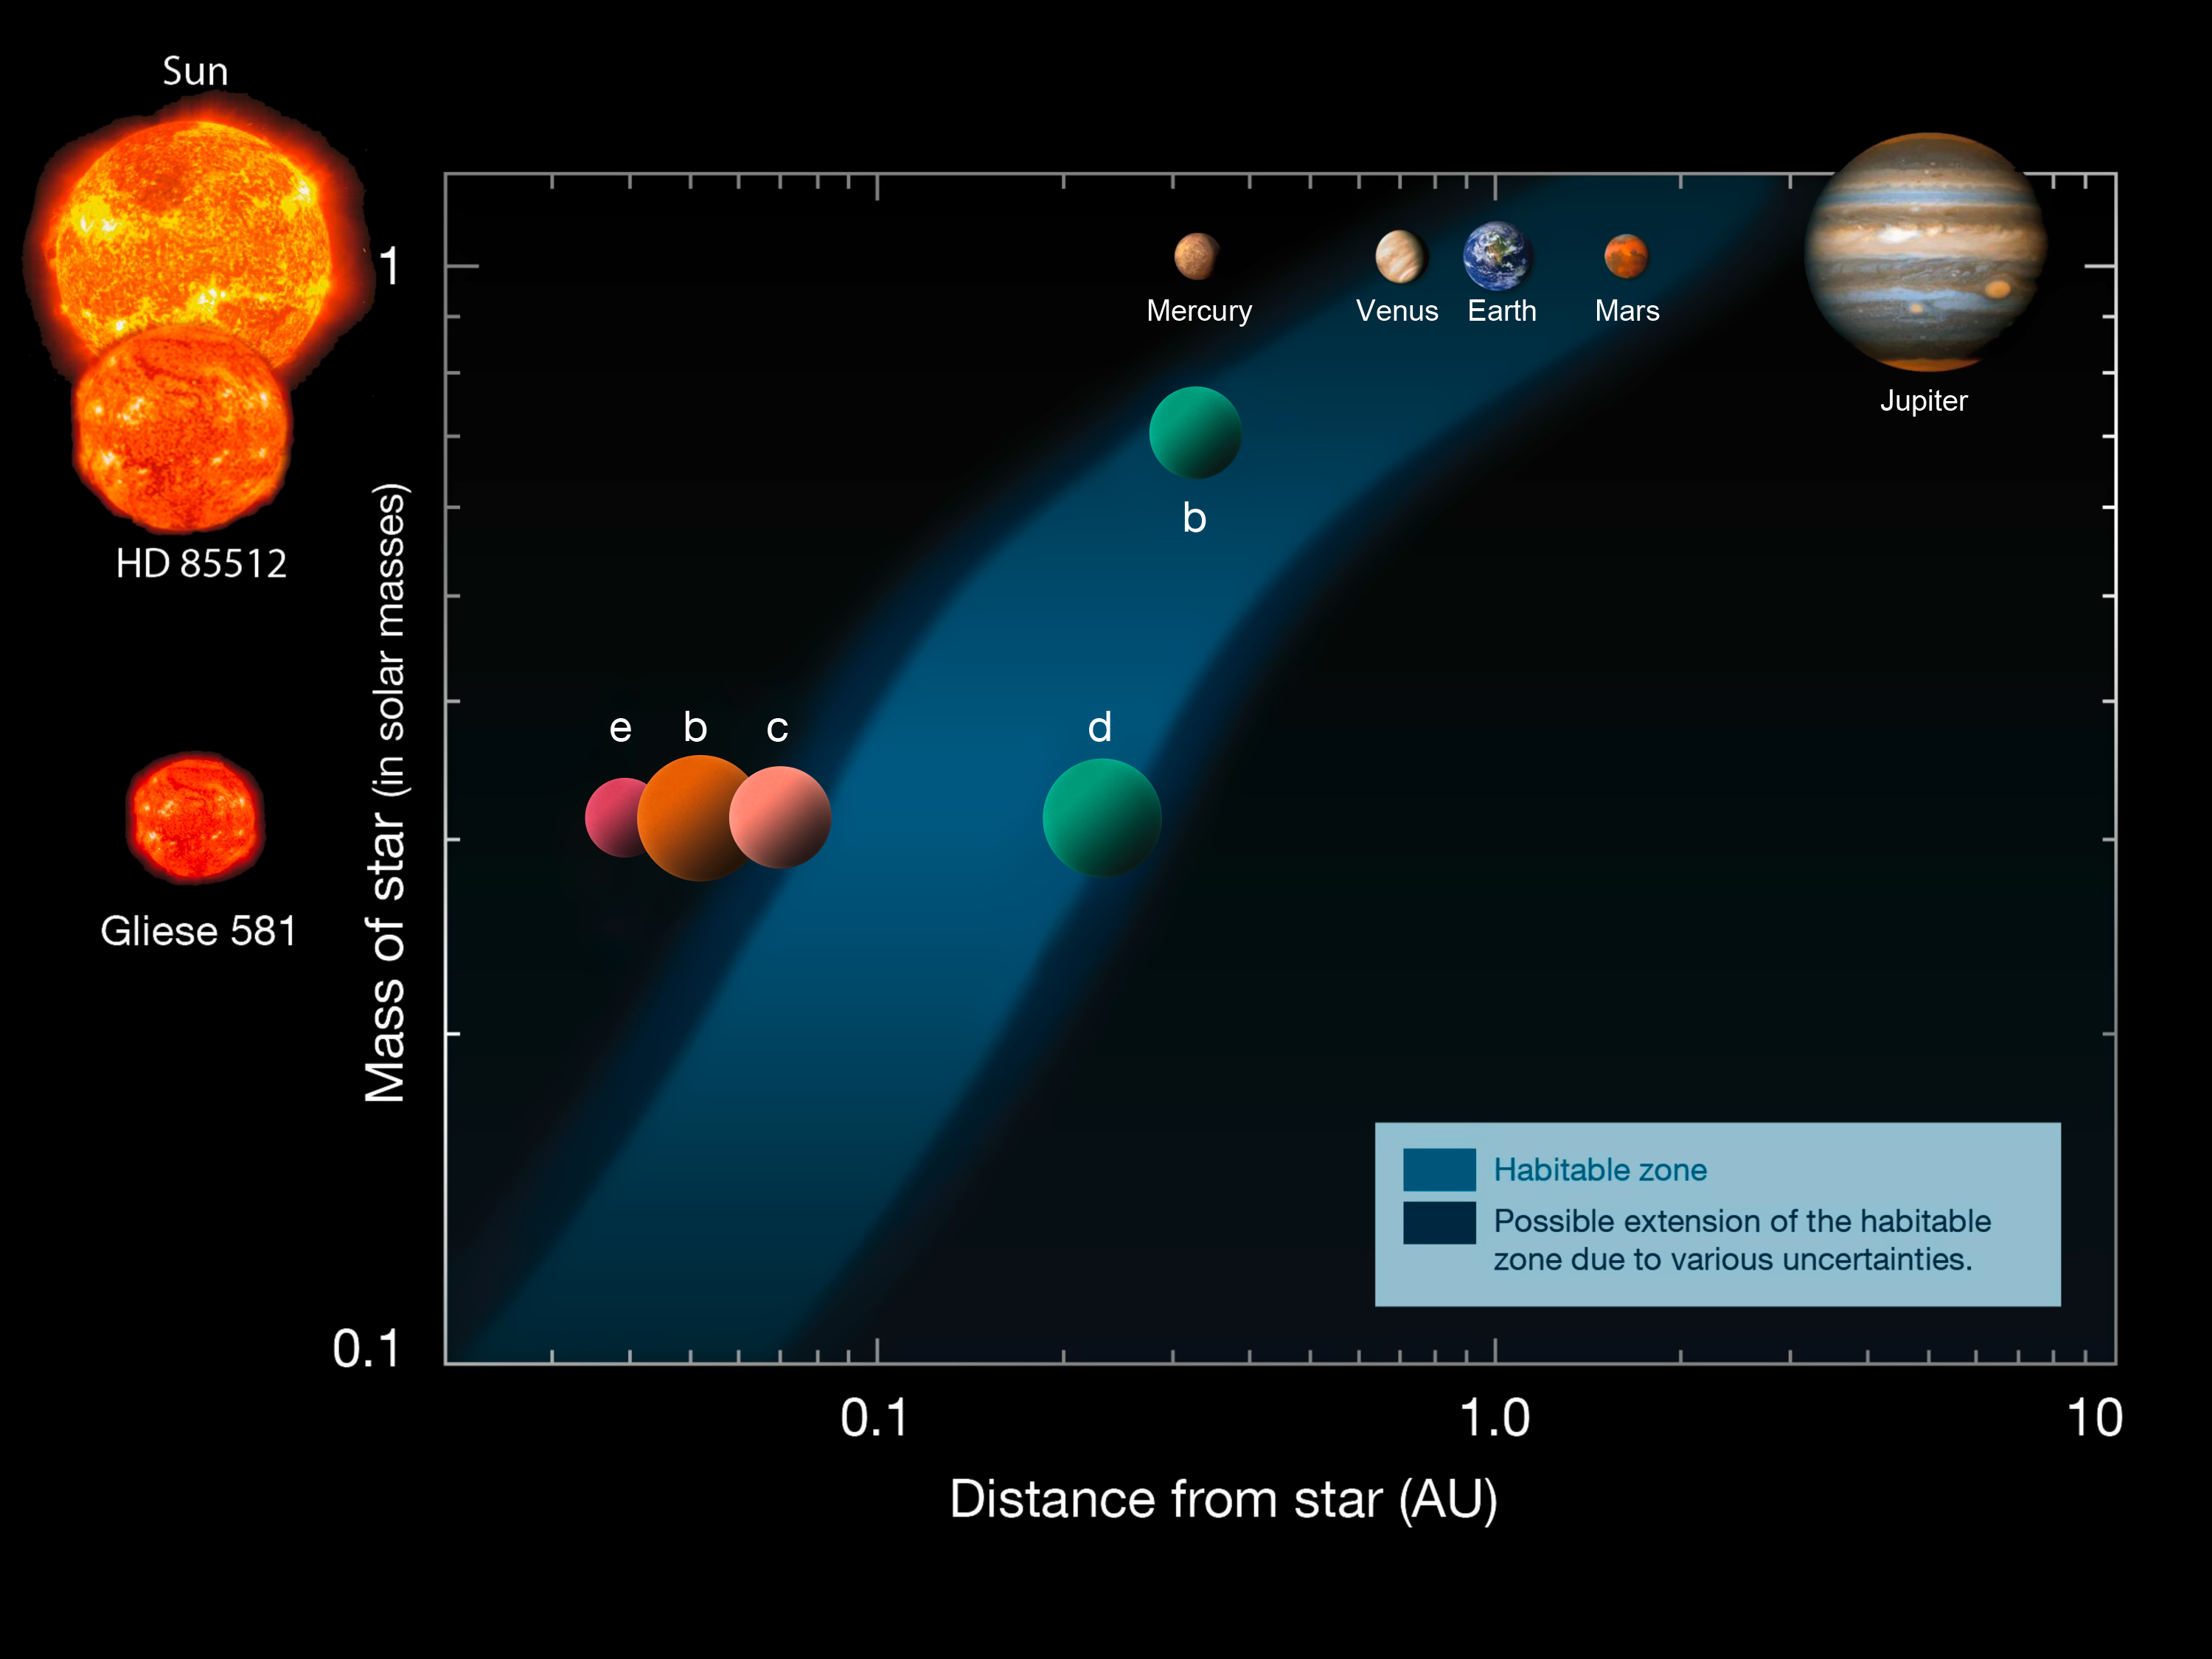

The habitable zone around some stars with planets

A team of astronomers has shown that the newly discovered exoplanet HD 85512 b lies at the edge of the habitable zone of its star, where liquid water oceans could potentially exist if the atmosphere of the planet has sufficient cloud cover. This diagram shows the distances of the planets in the Solar System (upper row) in the new HD 85512 system (middle) and in the Gliese 581 system (lower row), from their respective stars (left). The habitable zone is indicated as the blue area.

Note that some early versions of this diagram were in error - please use the most recent.

Based on an original diagram by Franck Selsis, Univ. of Bordeaux.

Credit: ESO